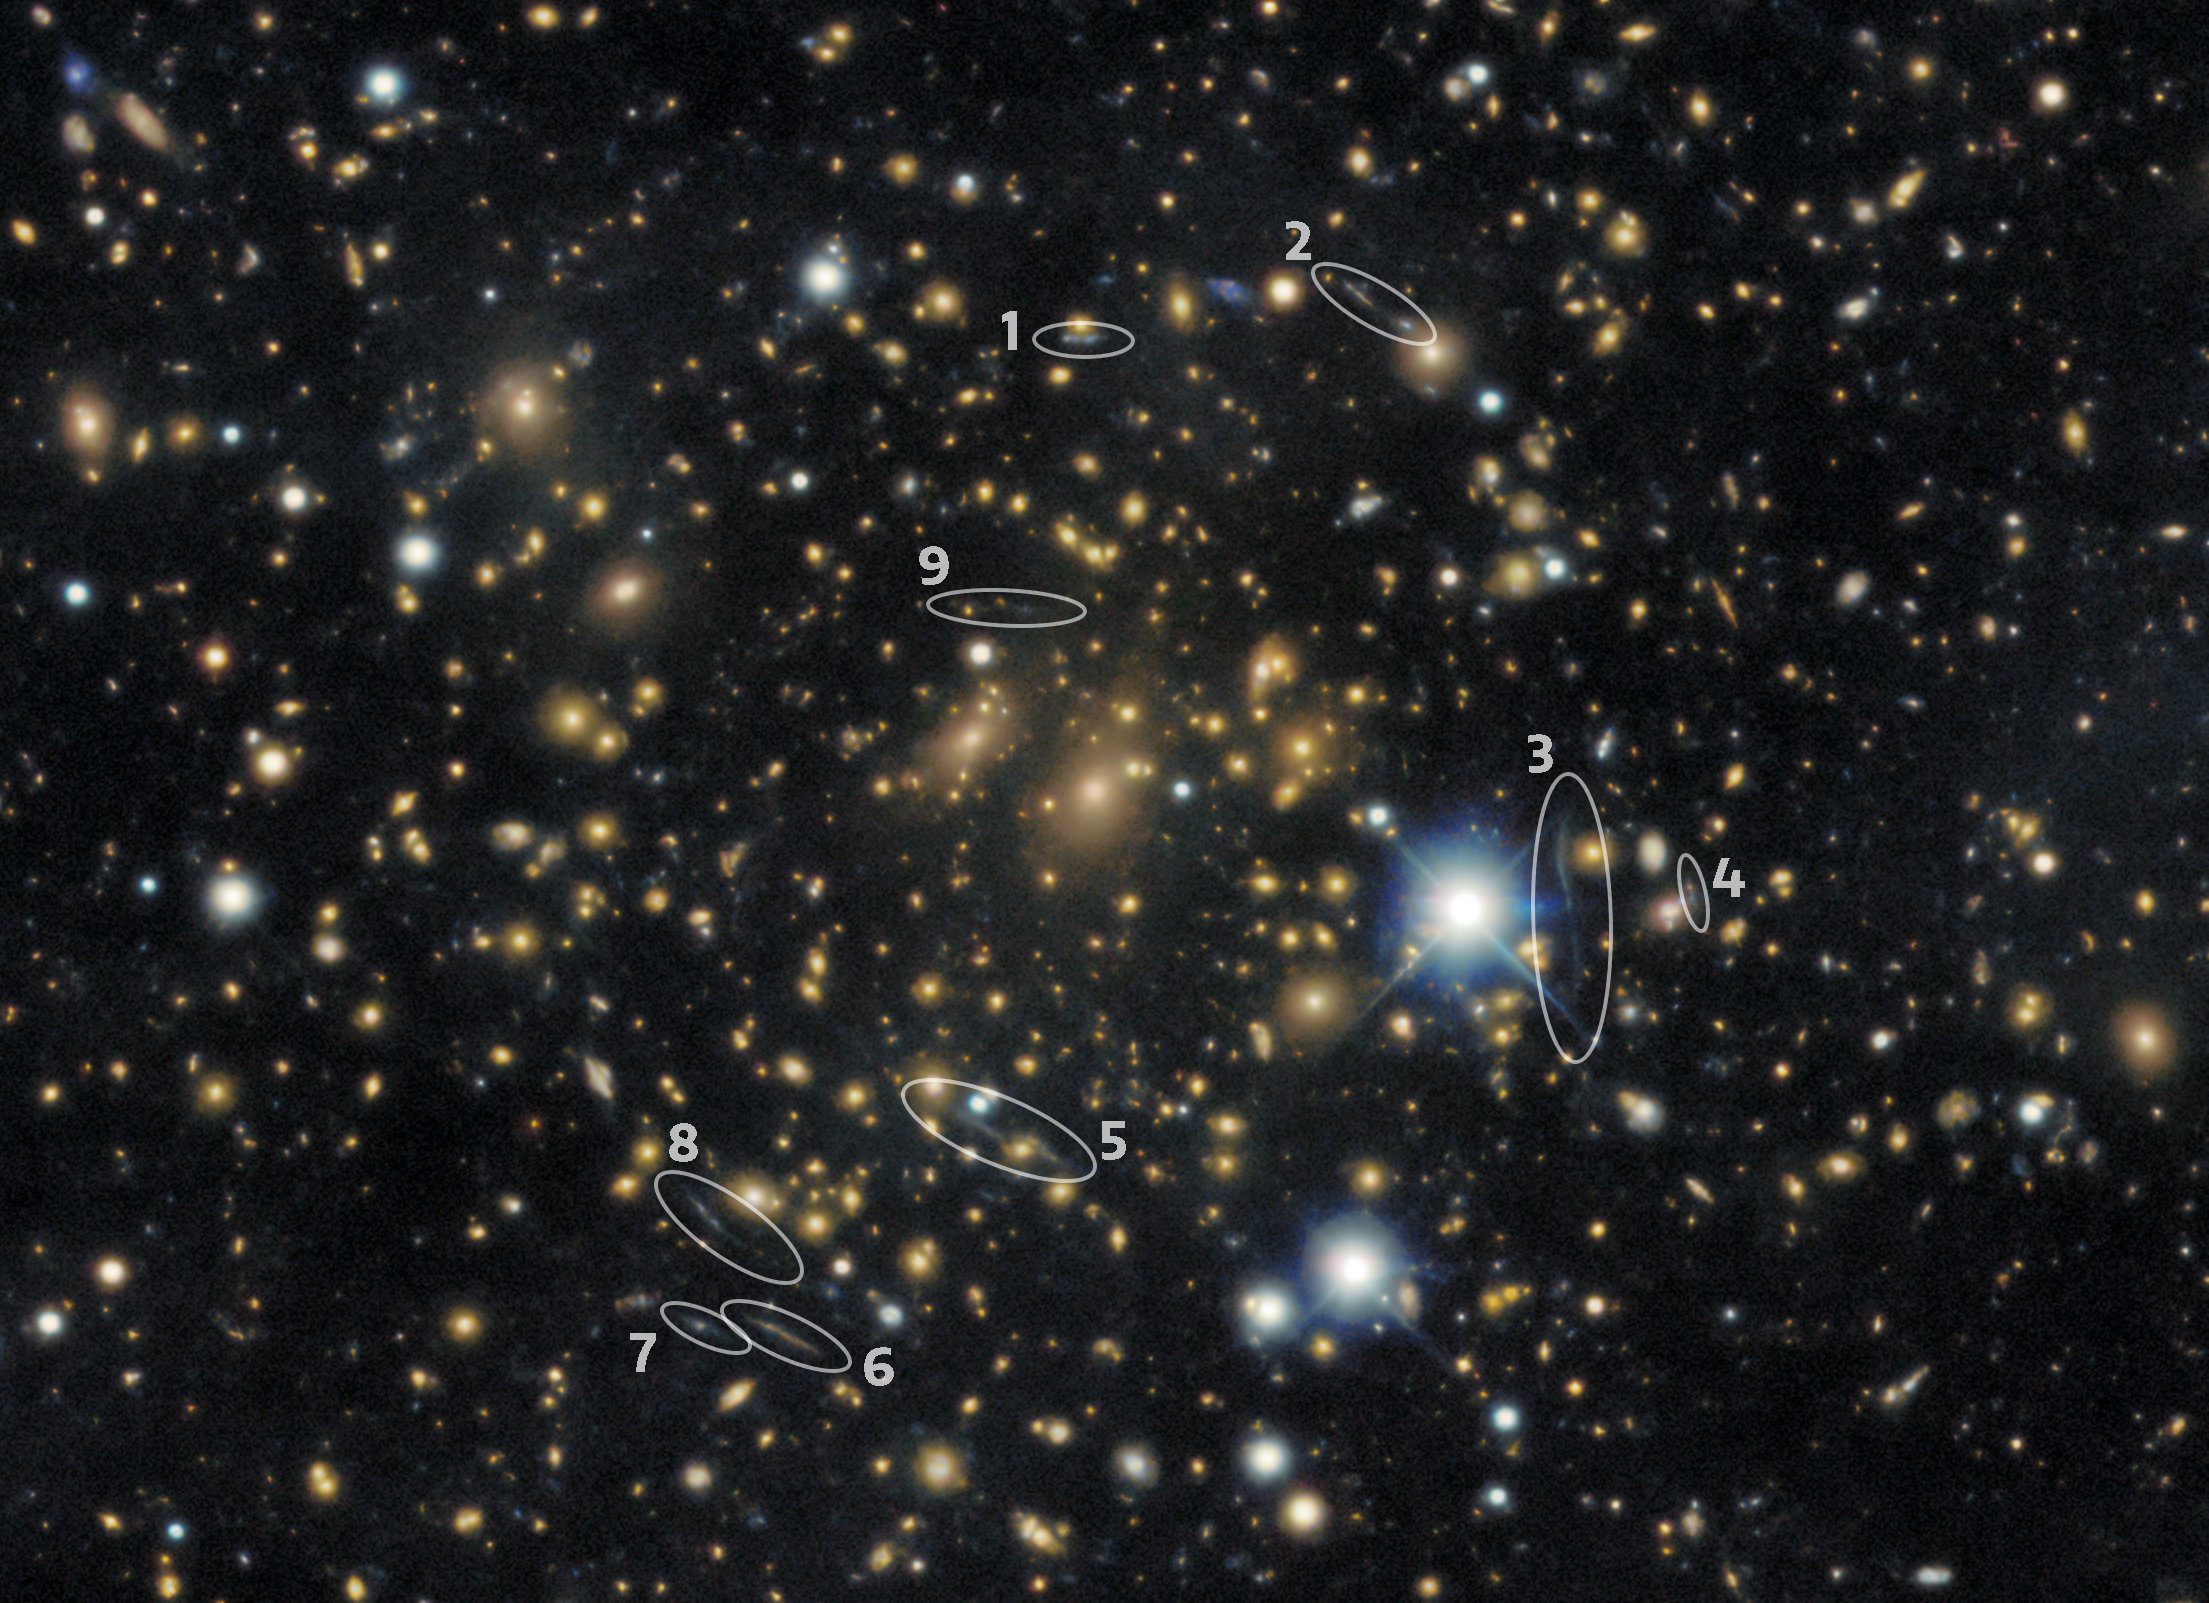

Close-up of gravitational lenses with annotations

An extremely large gravitational lens around galaxy cluster PLCK G287.0+32.9 with annotations indicating which galaxies have been distorted as a result of the galaxy cluster's warping of spacetime.

Credit: DESI Legacy Imaging Surveys/LBNL/DOE & KPNO/CTIO/NOIRLab/NSF/AURAImage processing: T.A. Rector (University of Alaska Anchorage/NSF NOIRLab), M. Zamani, R. Colombari & D. de Martin (NSF NOIRLab)